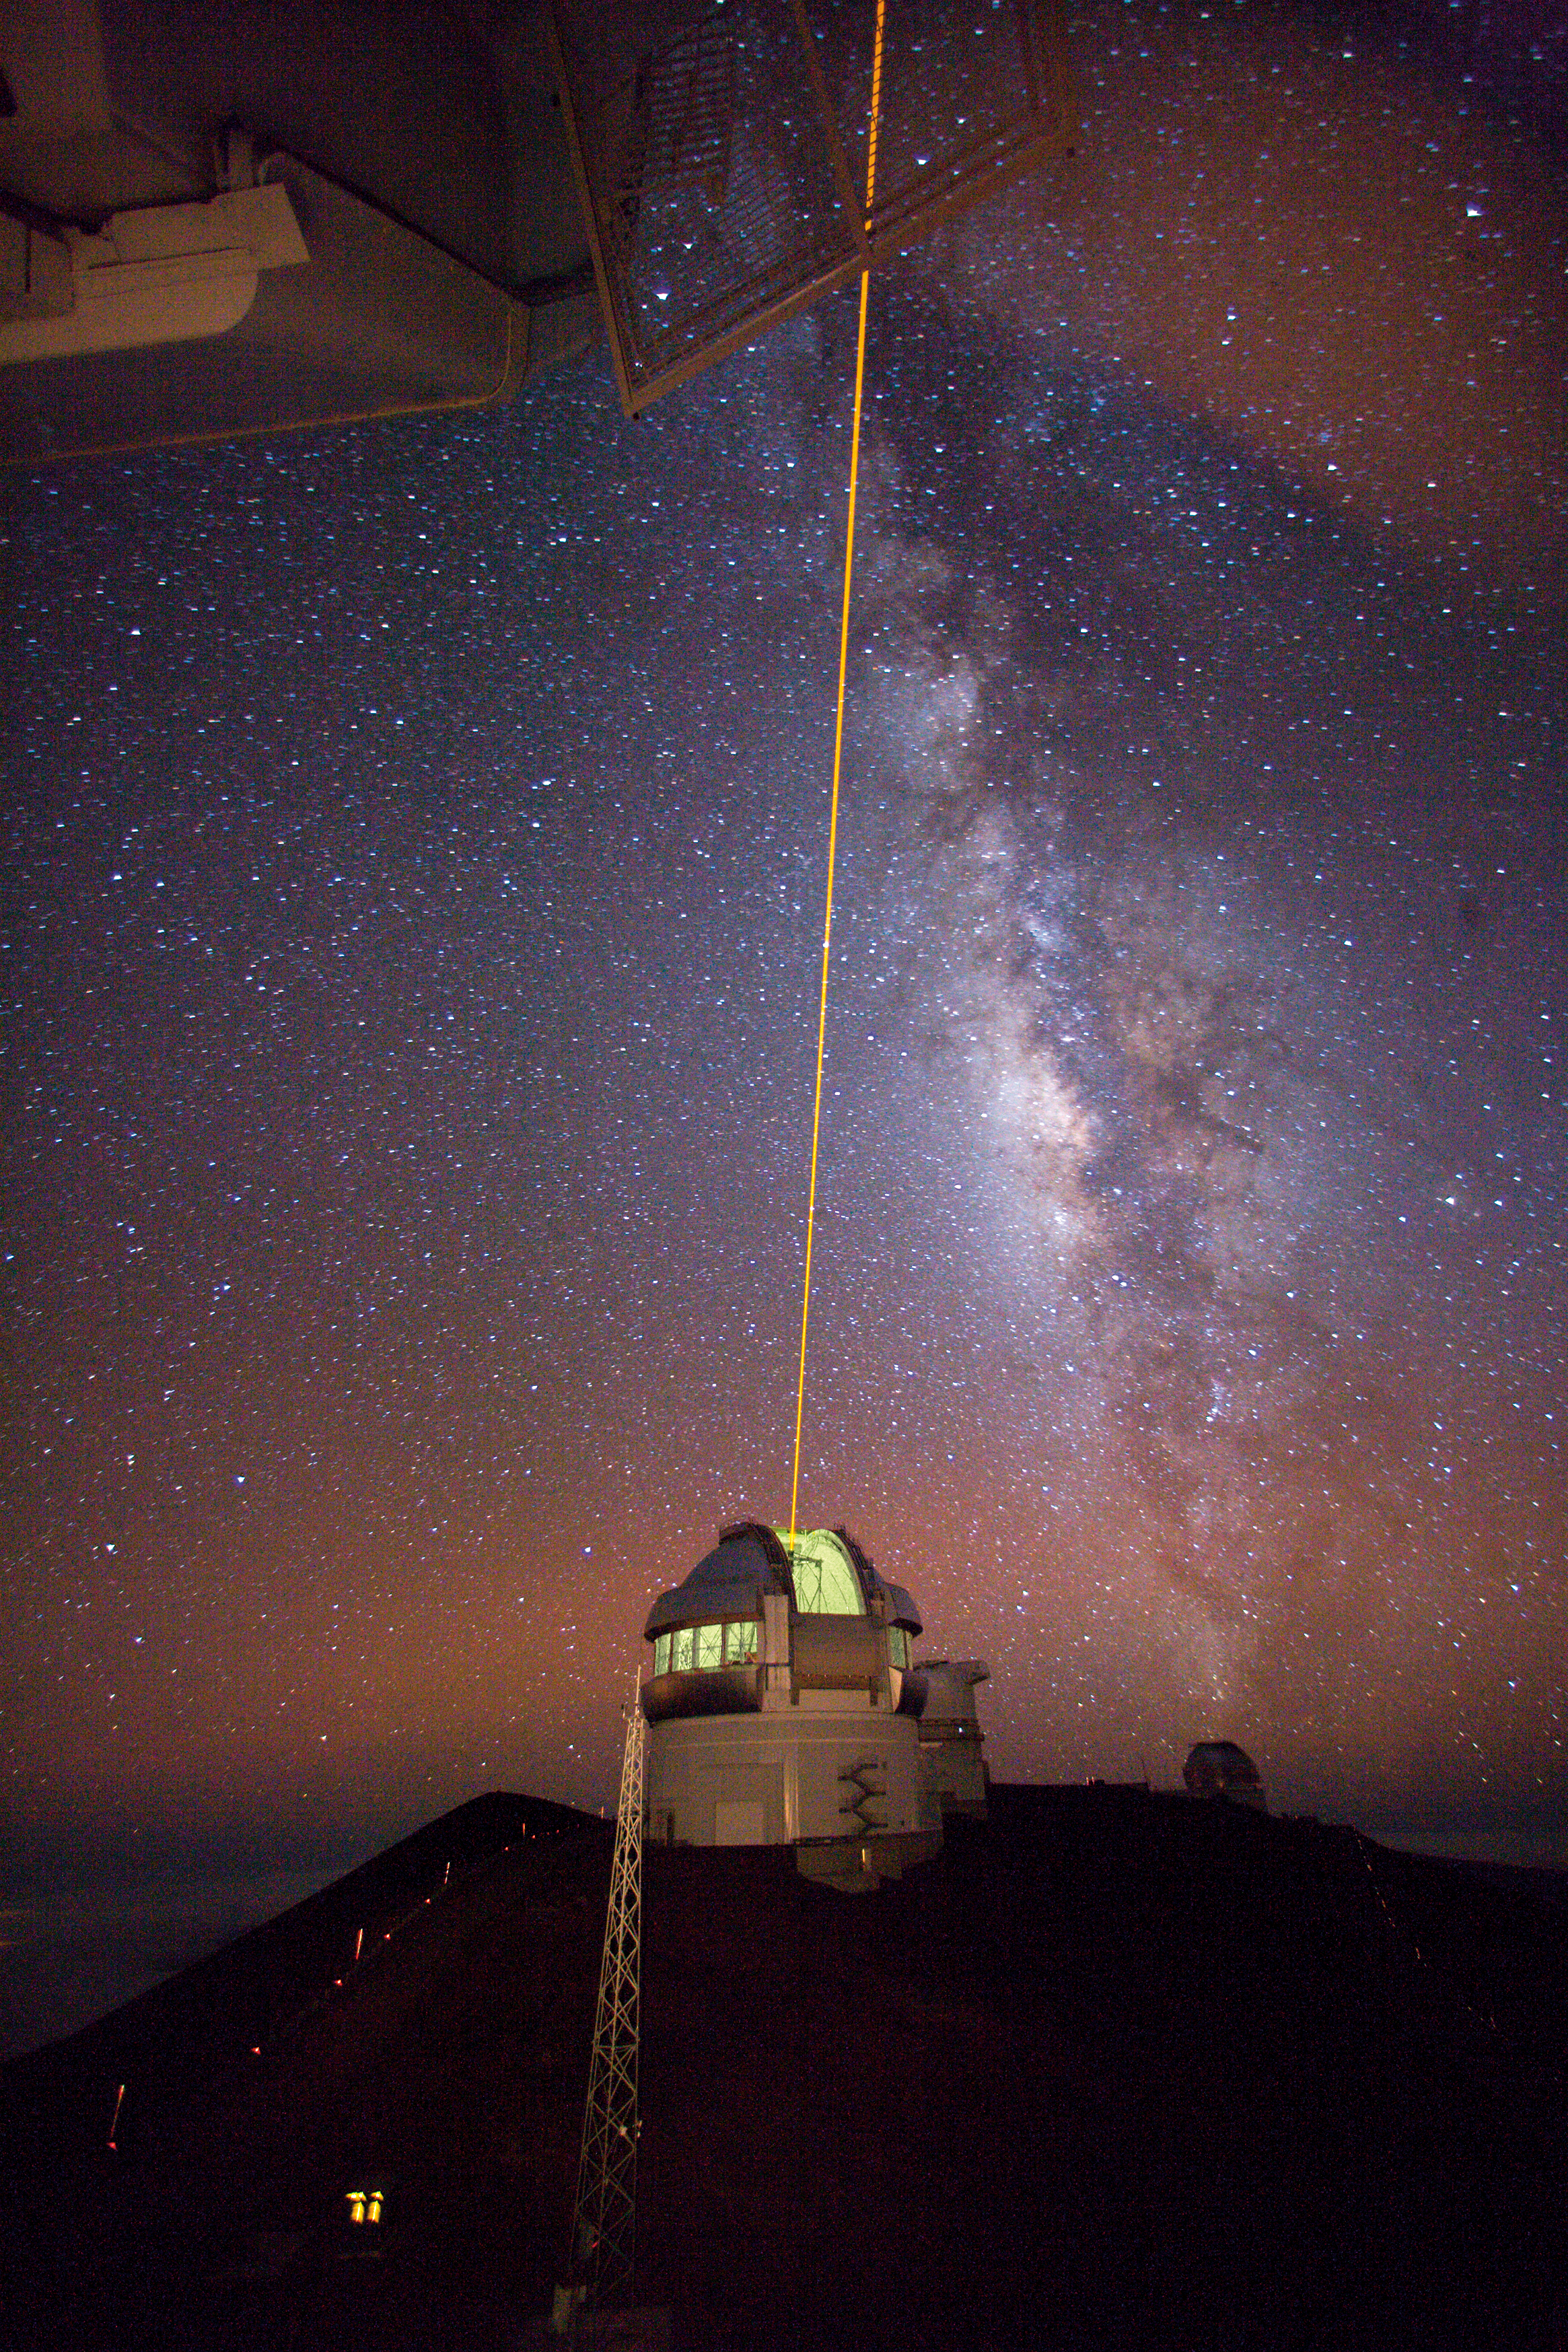

Gemini North Laser Guide Star (LGS) System

Credit: International Gemini Observatory